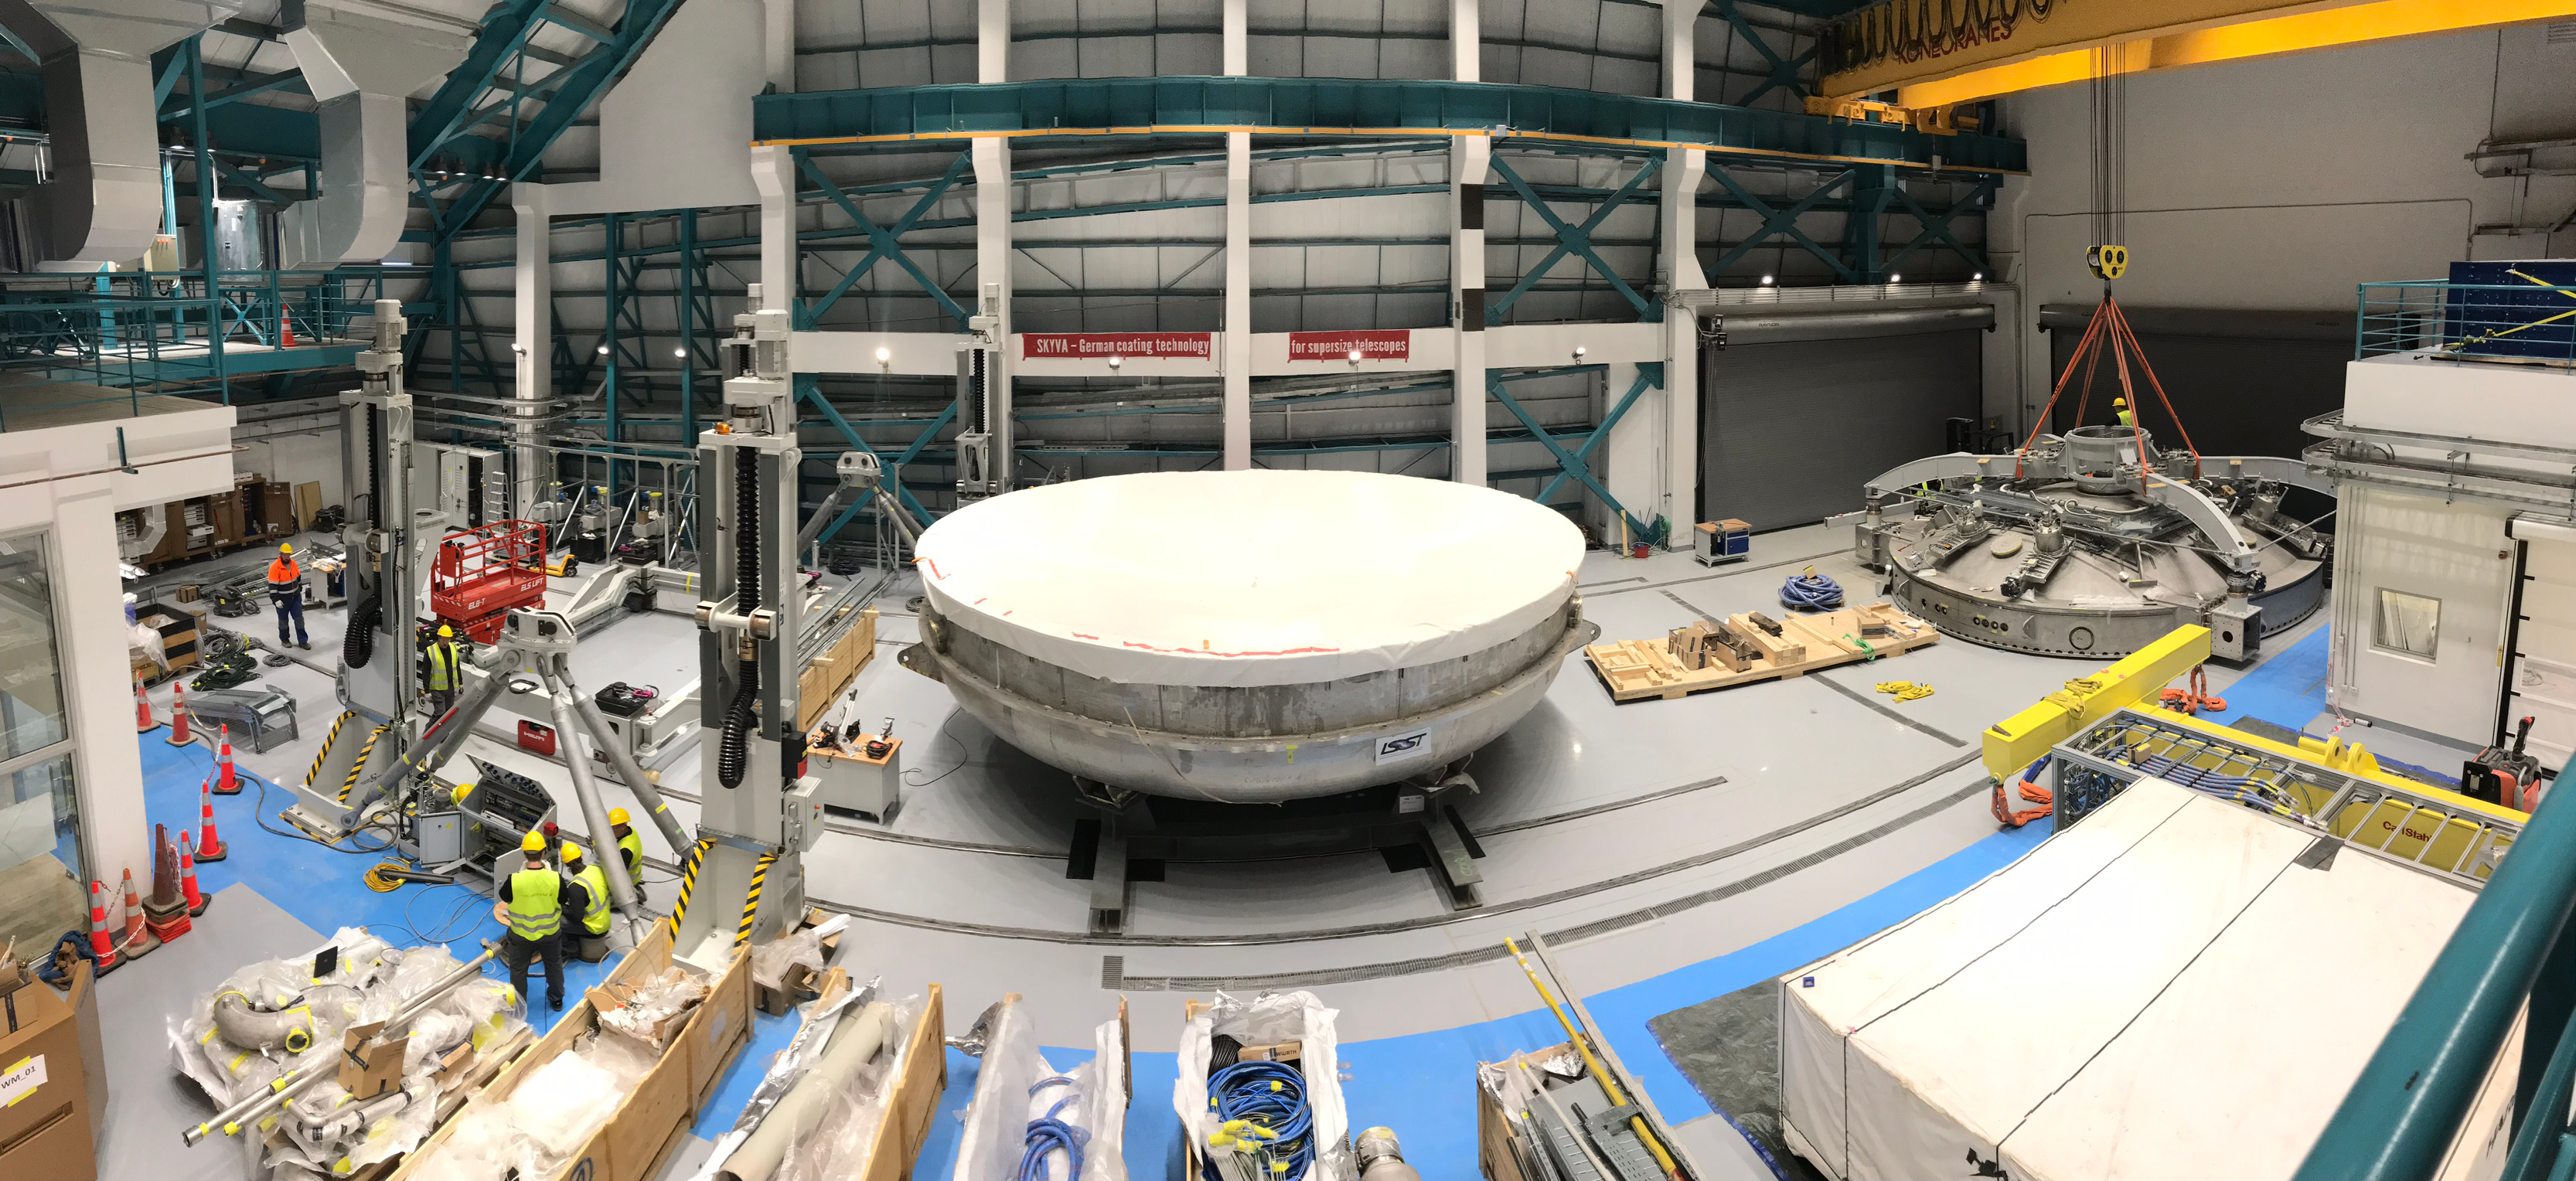

Coating Plant Assembly on Summit

A crew from Von Ardenne, the LSST Coating Chamber vendor, is currently onsite at the LSST summit facility building, performing work on the Coating Chamber, which arrived at the summit in November 2018. According to Tomislav Vucina, LSST Coatings Engineer, "The LSST Coating Chamber will be the largest, most modern, and most powerful mirror coating mechanism used by any telescope in the world." The Coating Chamber, which was constructed in Germany, is now beginning a six-month program of “assembly, integration, and commissioning,” which refers to installation of all components of the Coating Plant, and the testing necessary to ensure that everything works the way it’s supposed to. After final acceptance, and after both LSST mirrors arrive, the Coating Plant will be used to coat the Primary/Tertiary Mirror (M1M3) with aluminum, and the Secondary Mirror (M2) with silver.

Credit: Rubin Observatory/NSF/AURA